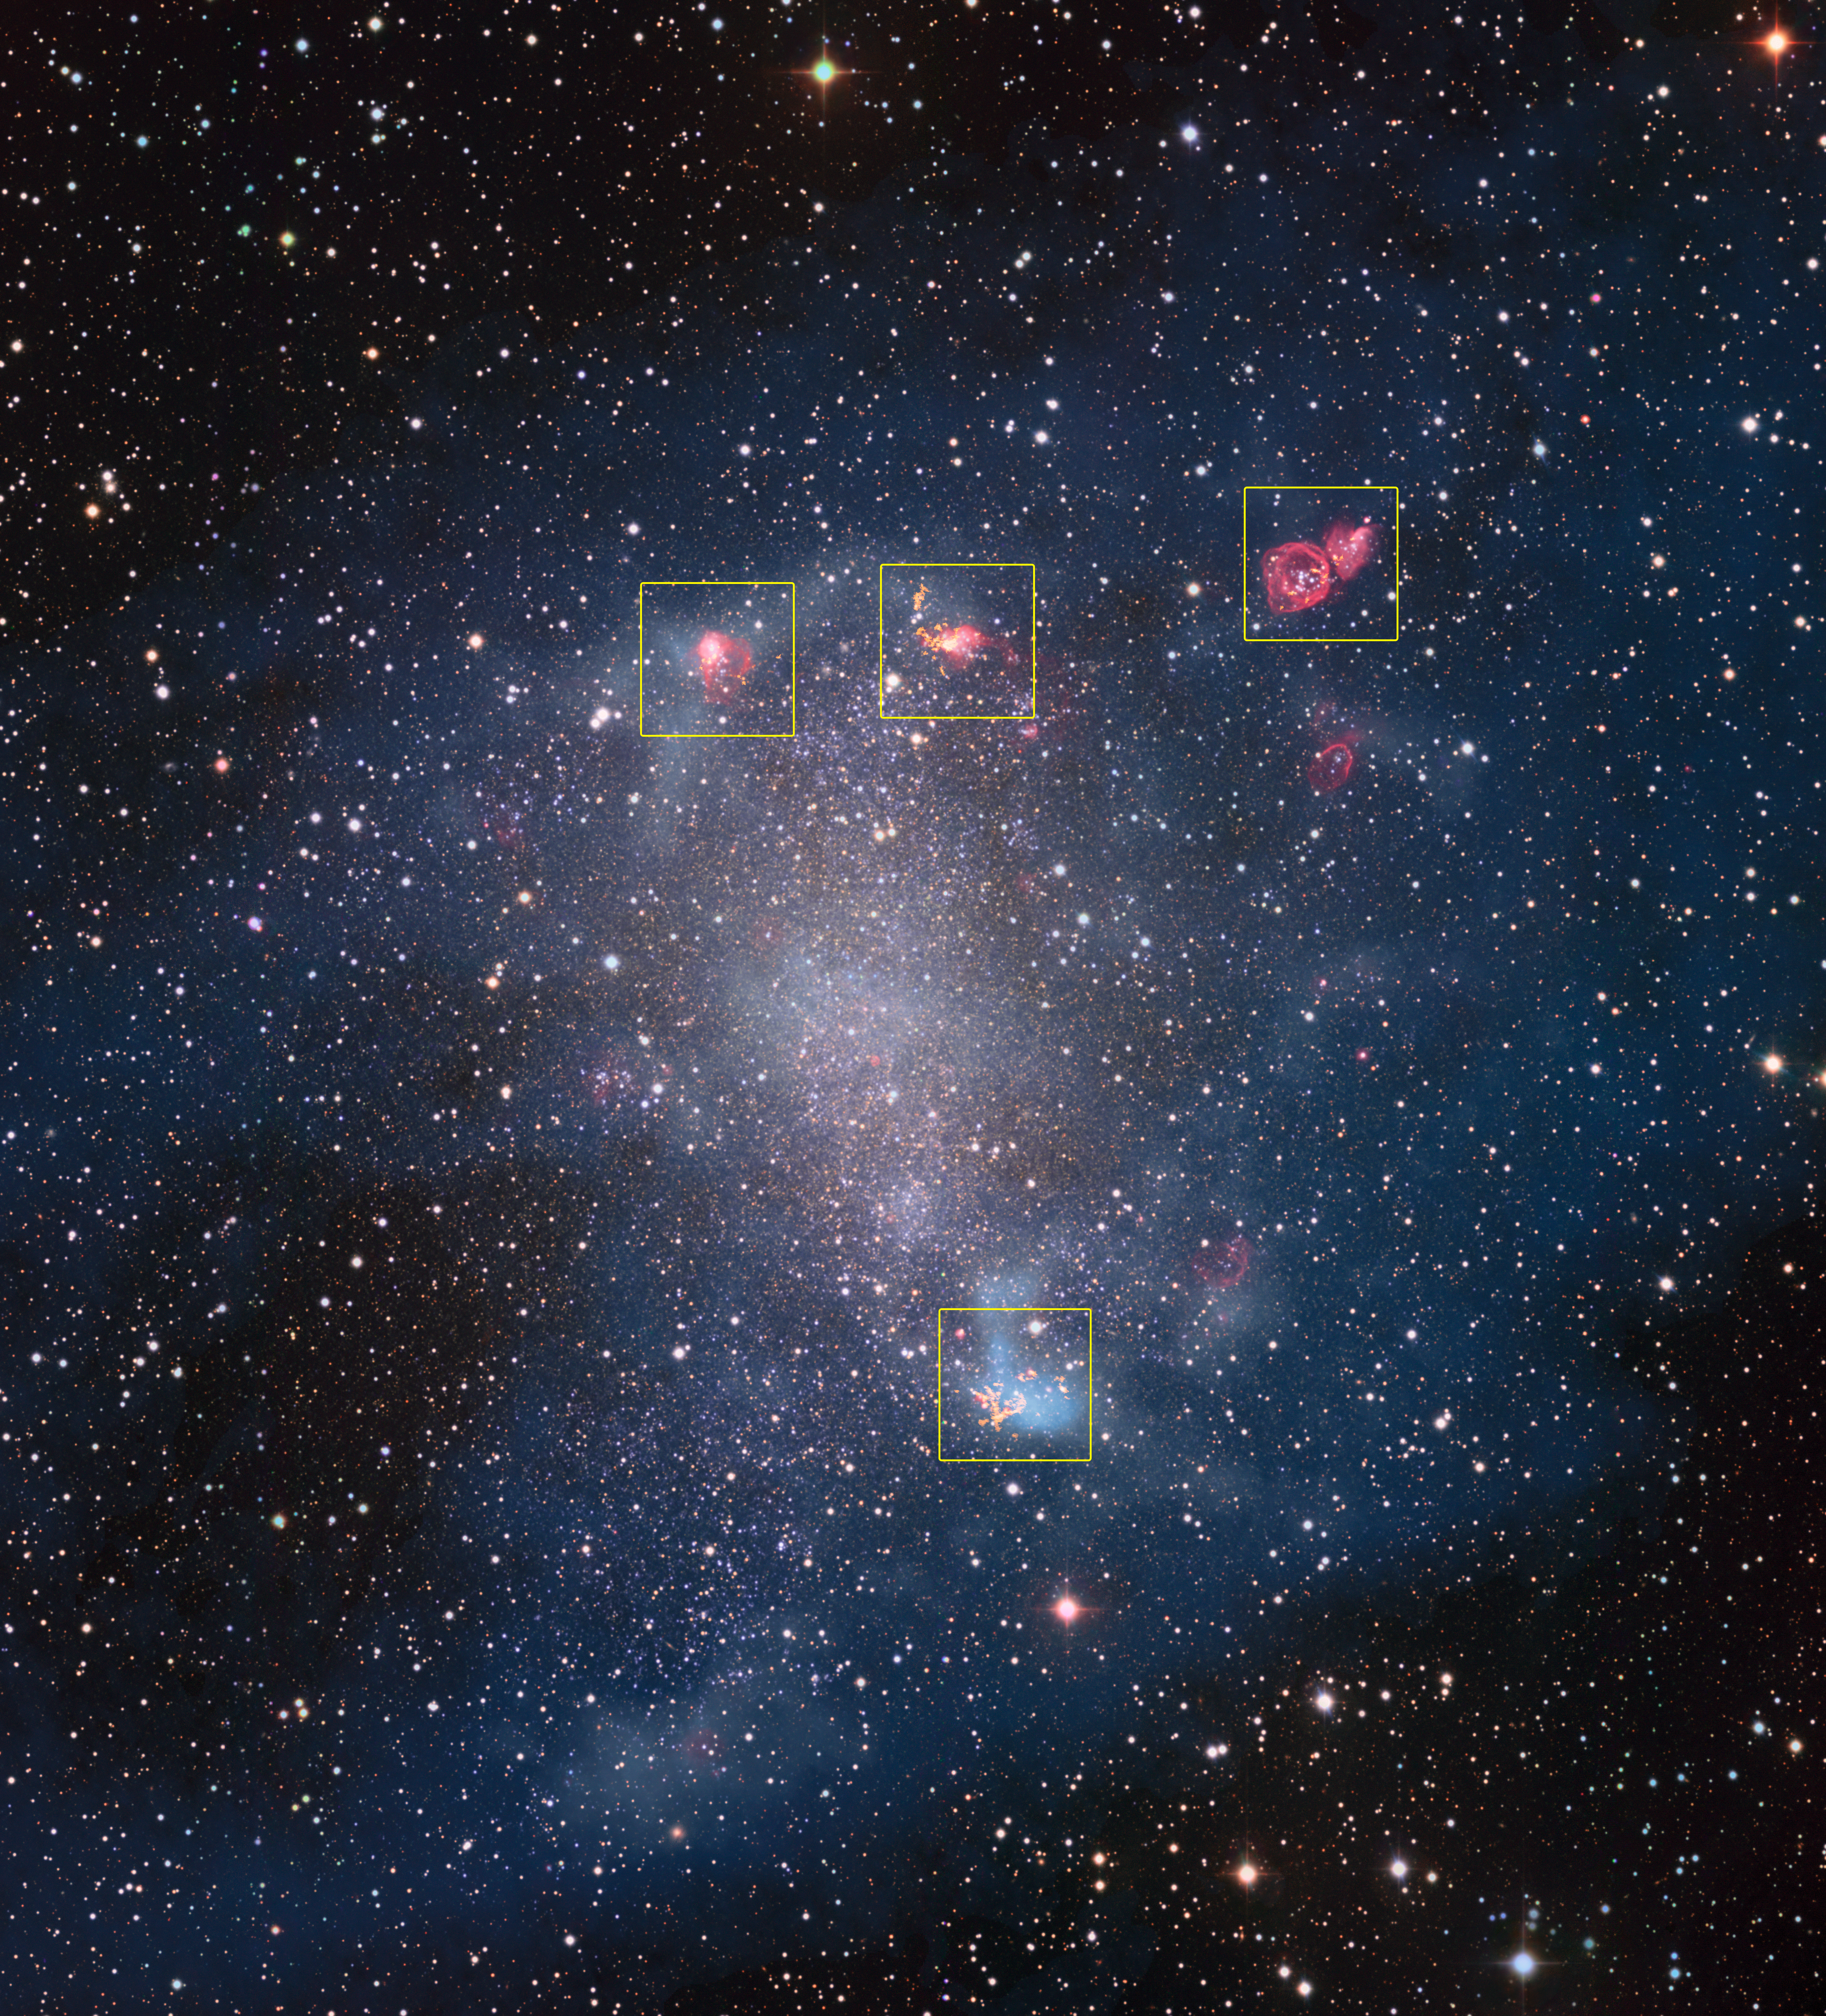

ALMA peers into the hearts of stellar nurseries

With their spectacular glowing arms, grand spiral galaxies seem to get all the attention — but NGC 6822, a barred irregular dwarf galaxy, proves that regular spirals do not have a monopoly on galactic beauty. Also called Barnard’s galaxy, NGC 6822 is located in the constellation of Sagittarius just 1.6 million light-years away and is brimming with rich star formation regions.

This new image is a composite of older observations made with the Wide Field Imager attached to the 2.2-metre MPG/ESO telescope at ESO’s La Silla Observatory and new data collected by the Atacama Large Millimeter/submillimeter Array (ALMA). The areas observed with ALMA are highlighted in the image and can be seen here in detail.

The observations by ALMA reveal the structure of star-forming gas clouds in unprecedented resolution. Observations in our own galaxy have shown that stars form in the dense cores of giant clouds of molecular hydrogen gas, the only places where gas can become cold enough to collapse under its own gravity. These conditions also foster the formation of other molecules, such as carbon monoxide, which are an indispensable tool in helping astronomers to detect galactic molecular hydrogen gas.

Until recently, astronomers have only been able to resolve star formation regions within the Milky Way — but now ALMA’s sharp sight provides a window into star formation in other galaxies. The analysis of the data revealed that, unlike in our own galaxy, the observed molecules are concentrated into small, dense cores of gas. This explains why it has been so hard to observe extragalactic star formation regions so far, especially in low mass, low metallicity galaxies. ALMA also found that the cores in NGC 6822 behave remarkably similarly to stellar nurseries in the Milky Way, indicating that the physics of star formation in these low-mass galaxies resemble that which we see in our own galaxy.

Credit: ESO, ALMA (ESO/NAOJ/NRAO)/A. Schruba, VLA (NRAO)/Y. Bagetakos/Little THINGS